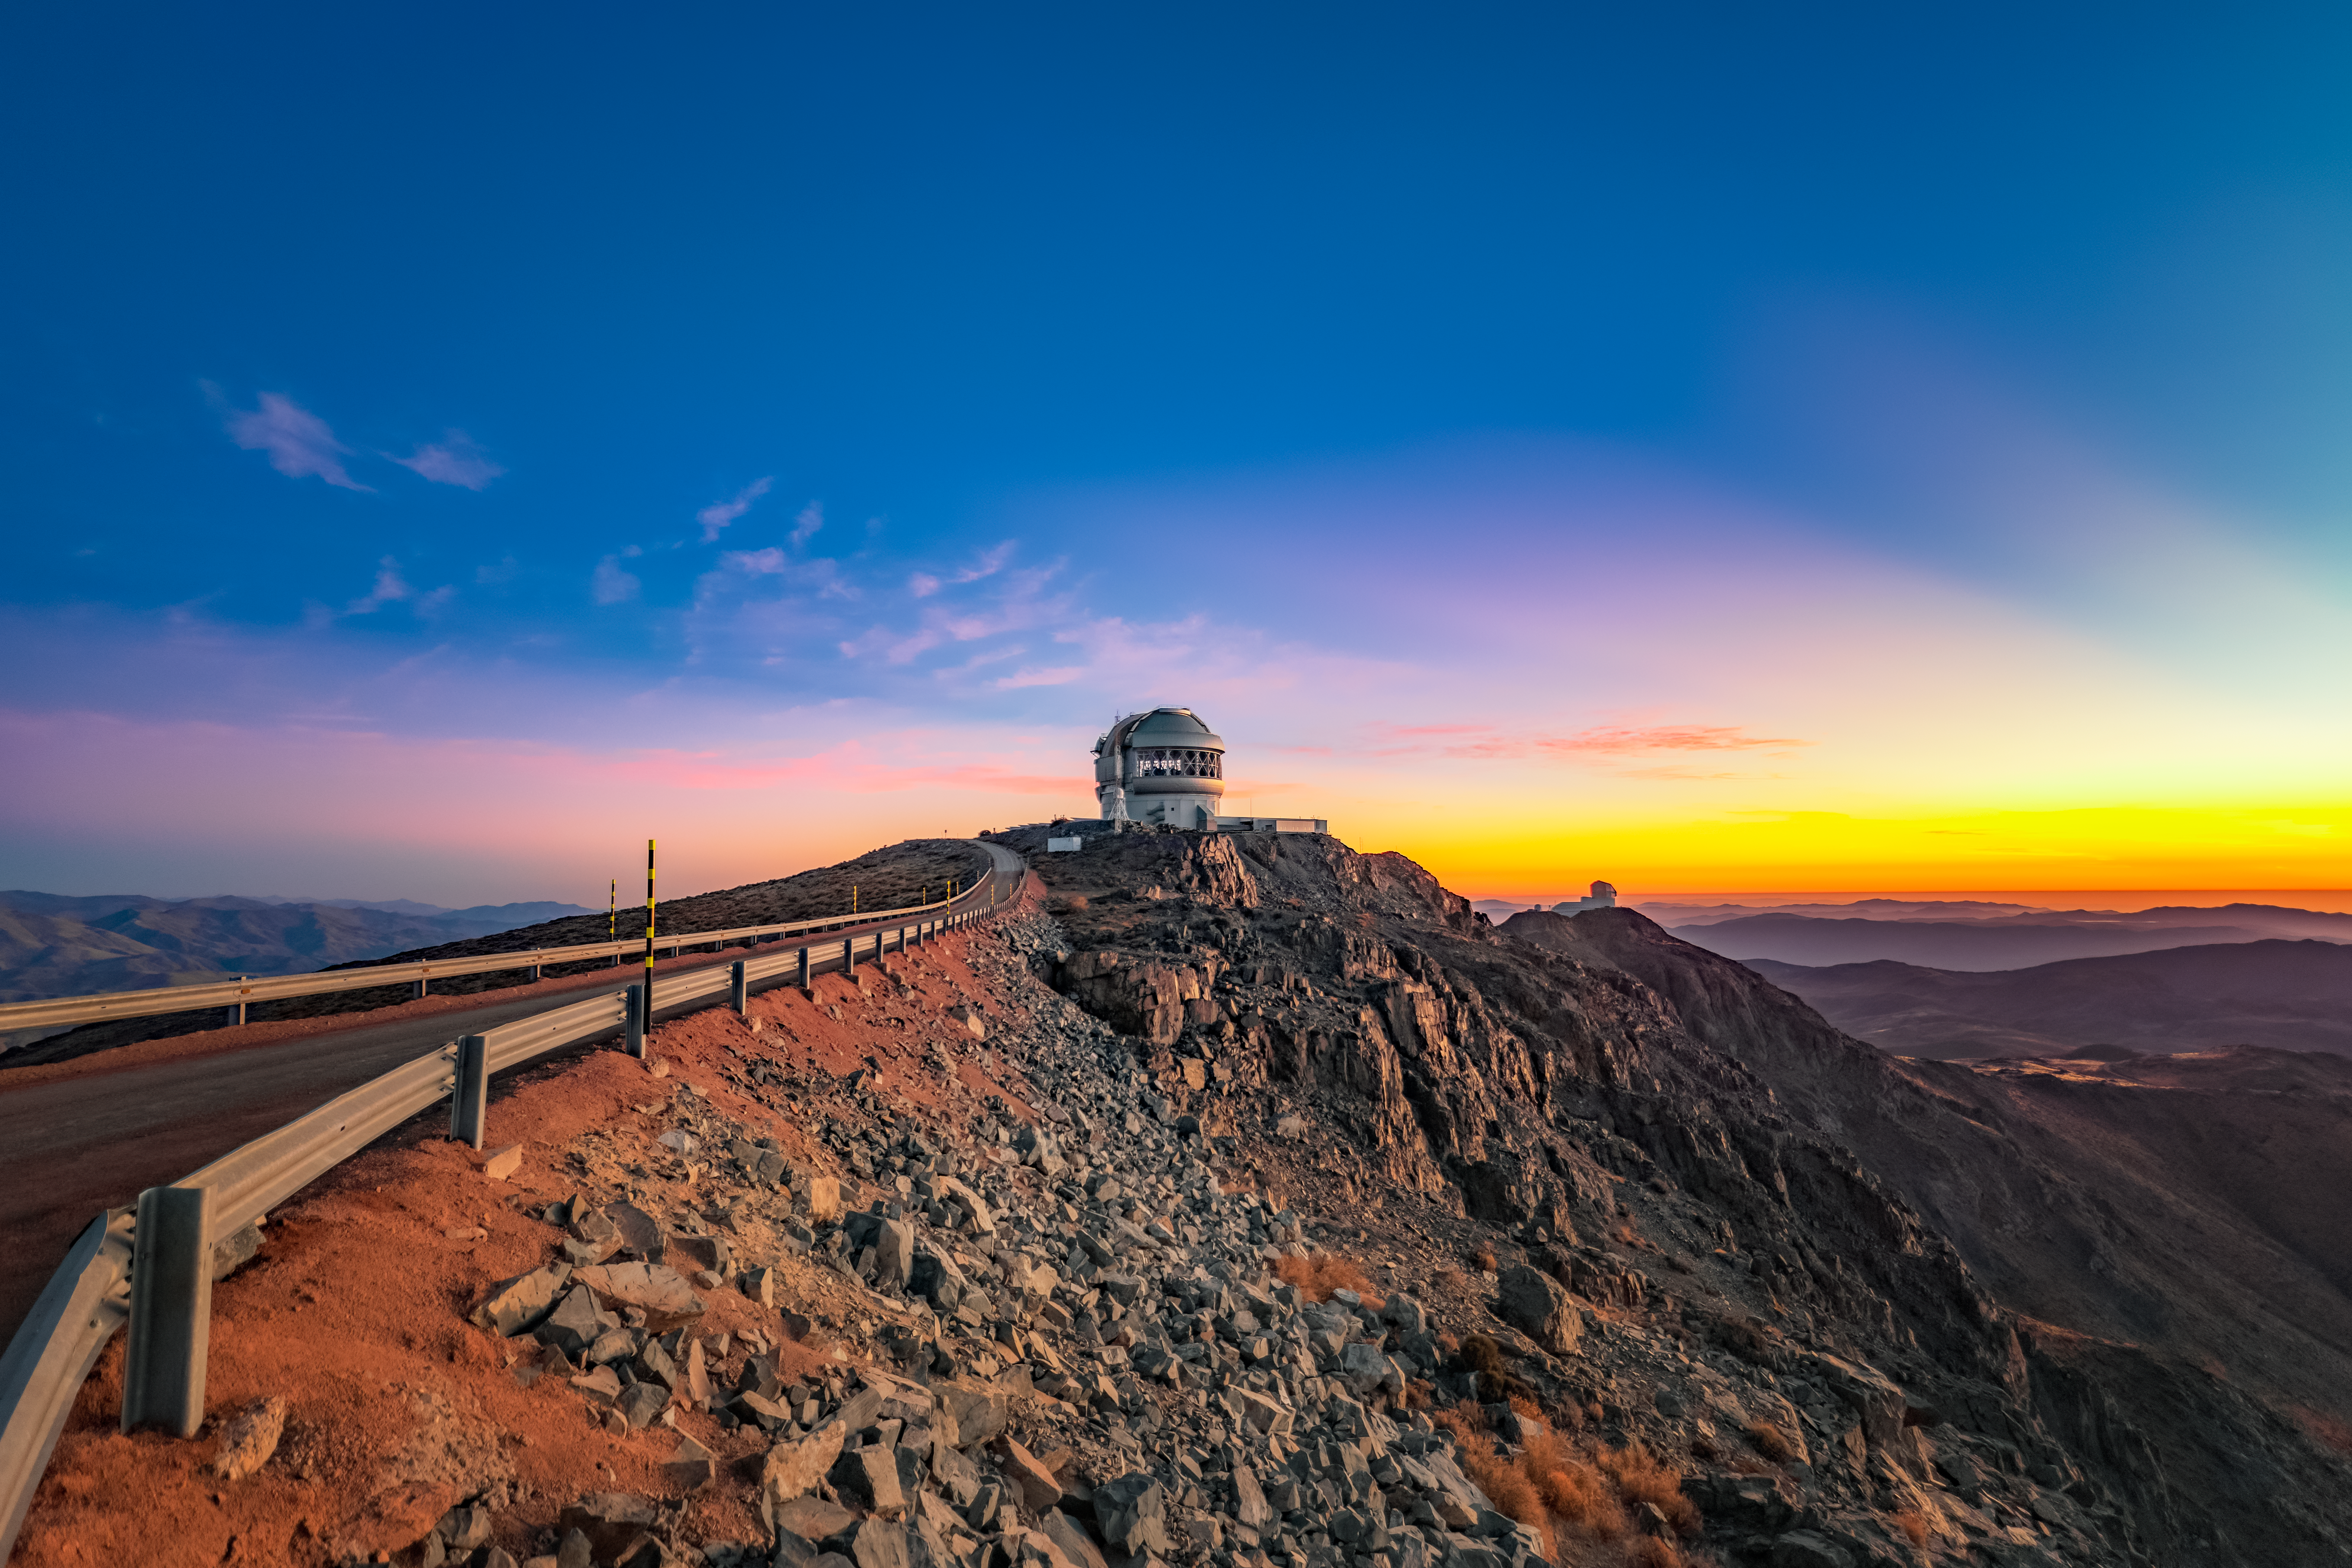

Crepuscular Rays over Gemini

Crepuscular rays at dusk are seen here over the Gemini South telescope, one half of the International Gemini Observatory, which is supported in part by the U.S. National Science Foundation and operated by NSF NOIRLab.

Credit: International Gemini Observatory/NOIRLab/NSF/AURA/P. Horálek